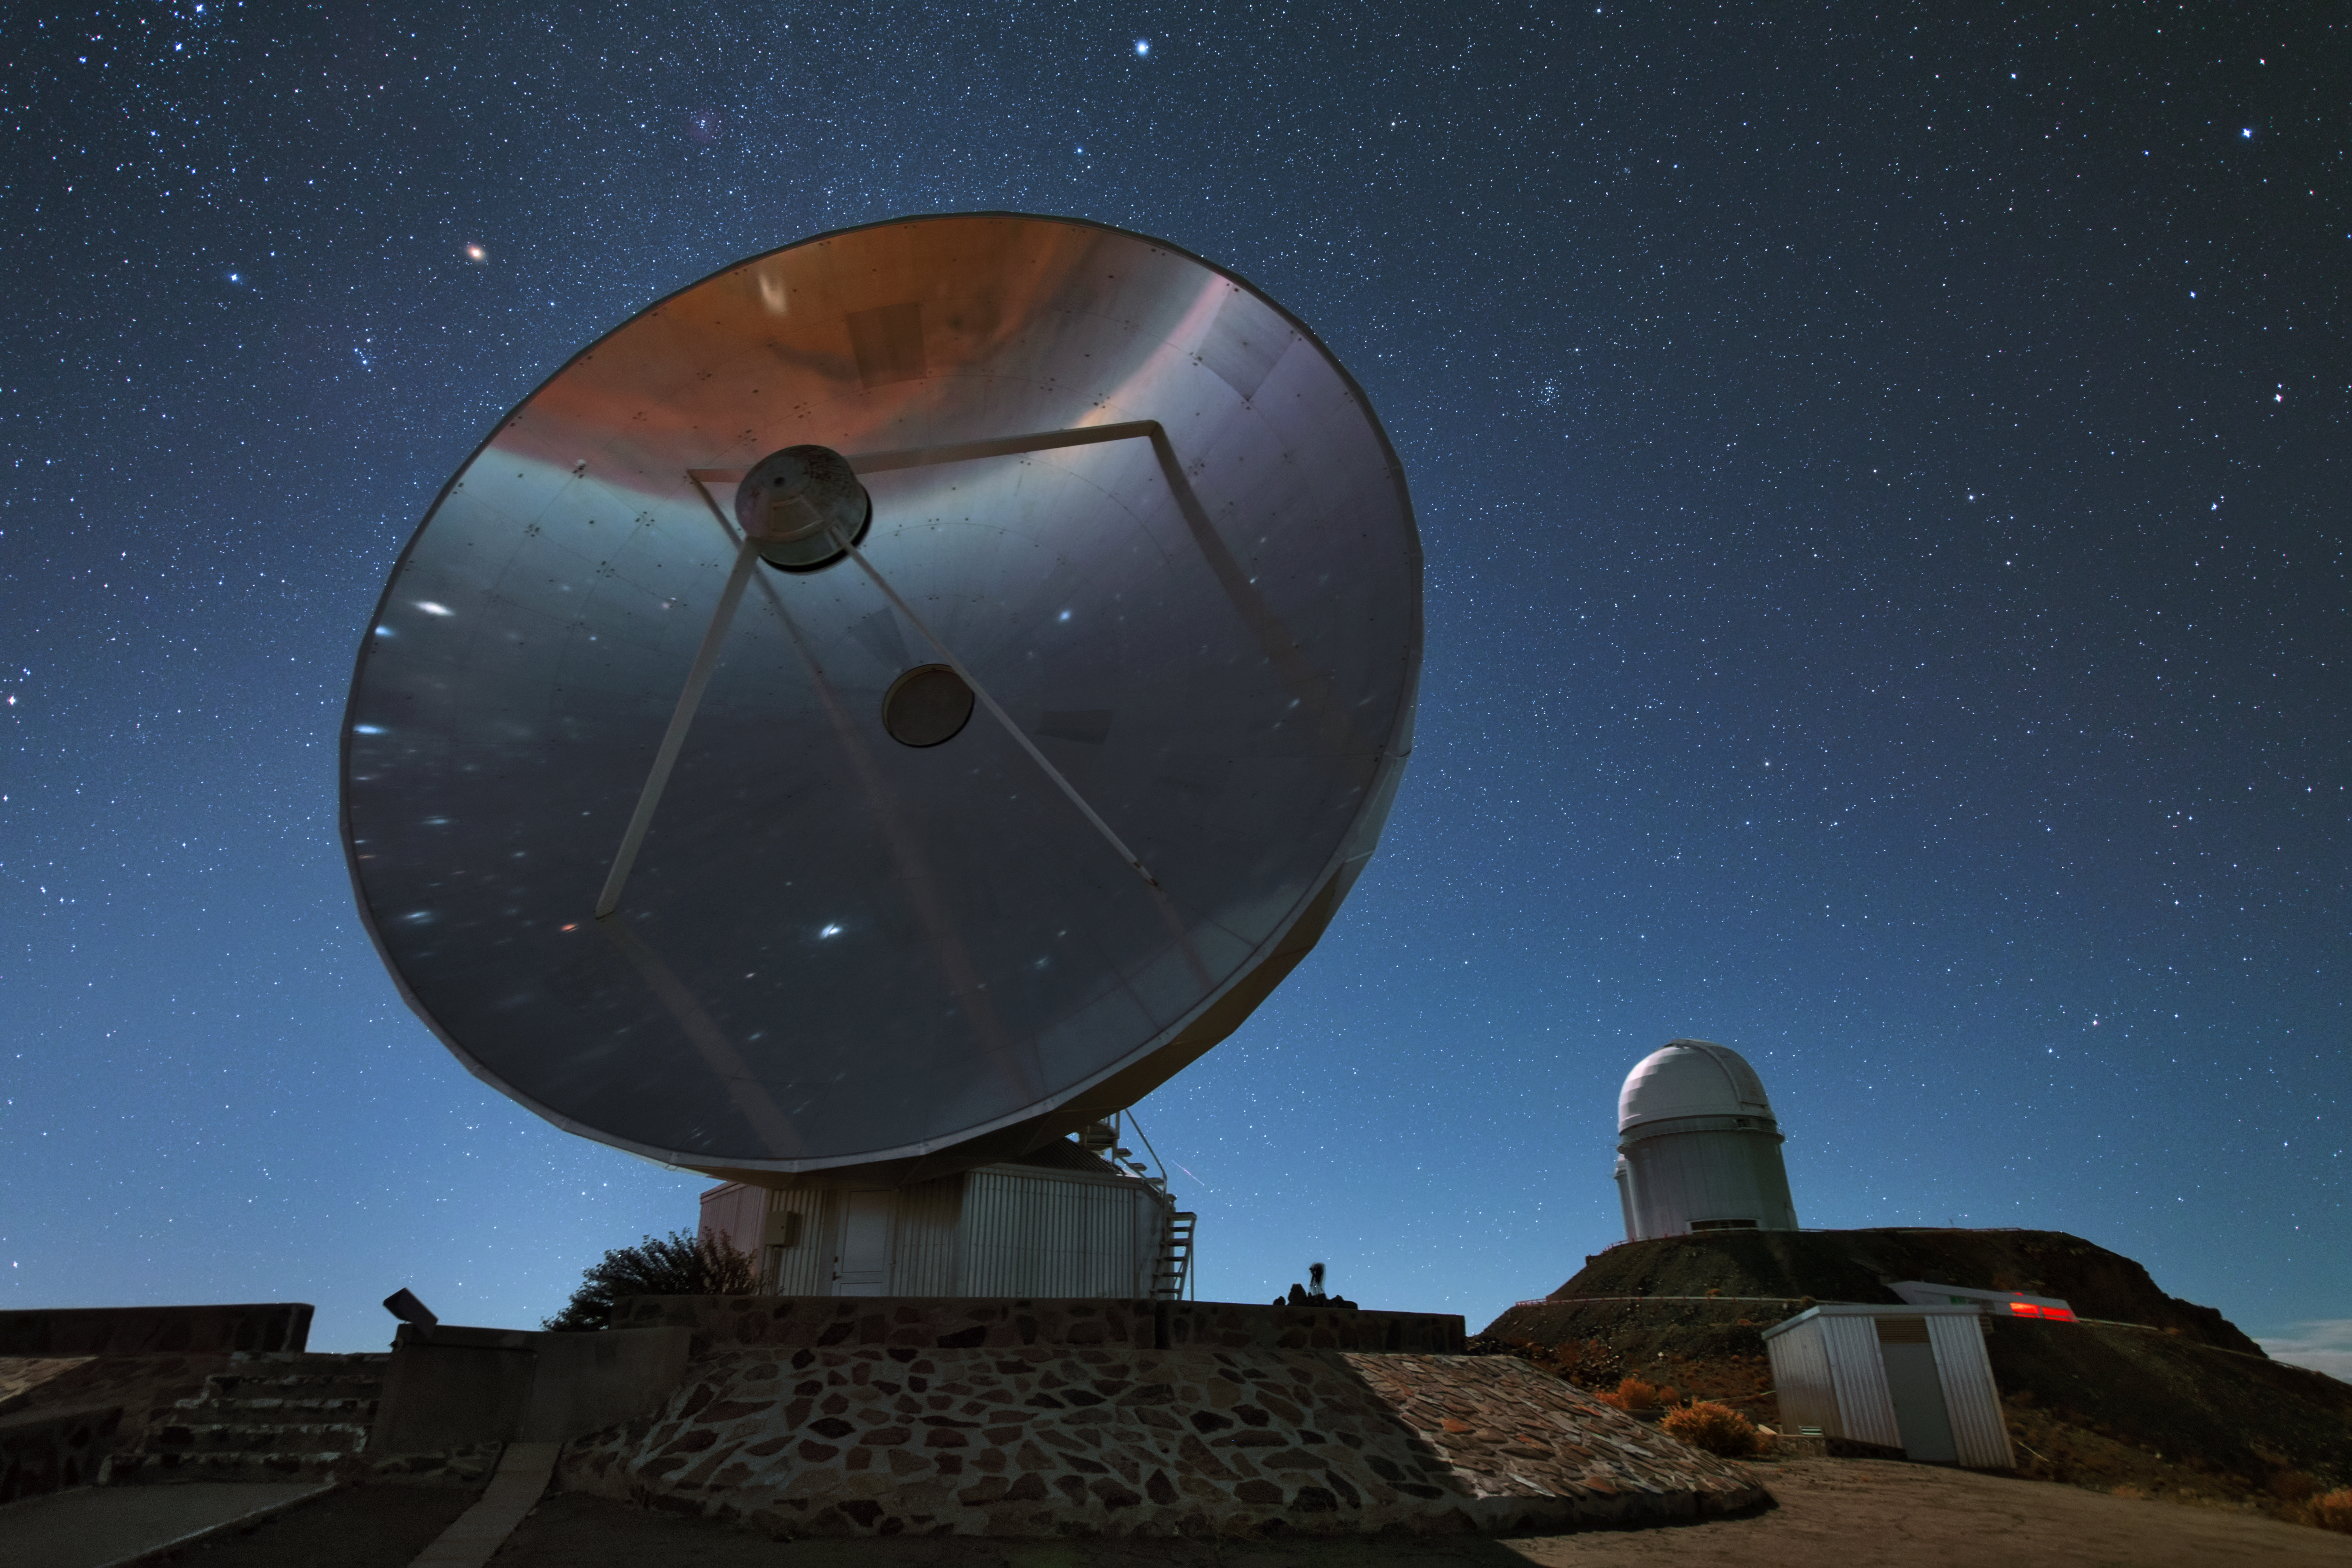

The silent SEST

This is the Swedish-ESO Submillimetre Telescope (SEST) which was decommissioned in 2003. Its 15-metre diameter dish is silently towering over the La Silla landscape. In the background you can see the ESO 3.6-metre telescope, which has been in operation since 1987.

Credit: Y. Beletsky (LCO)/ESO